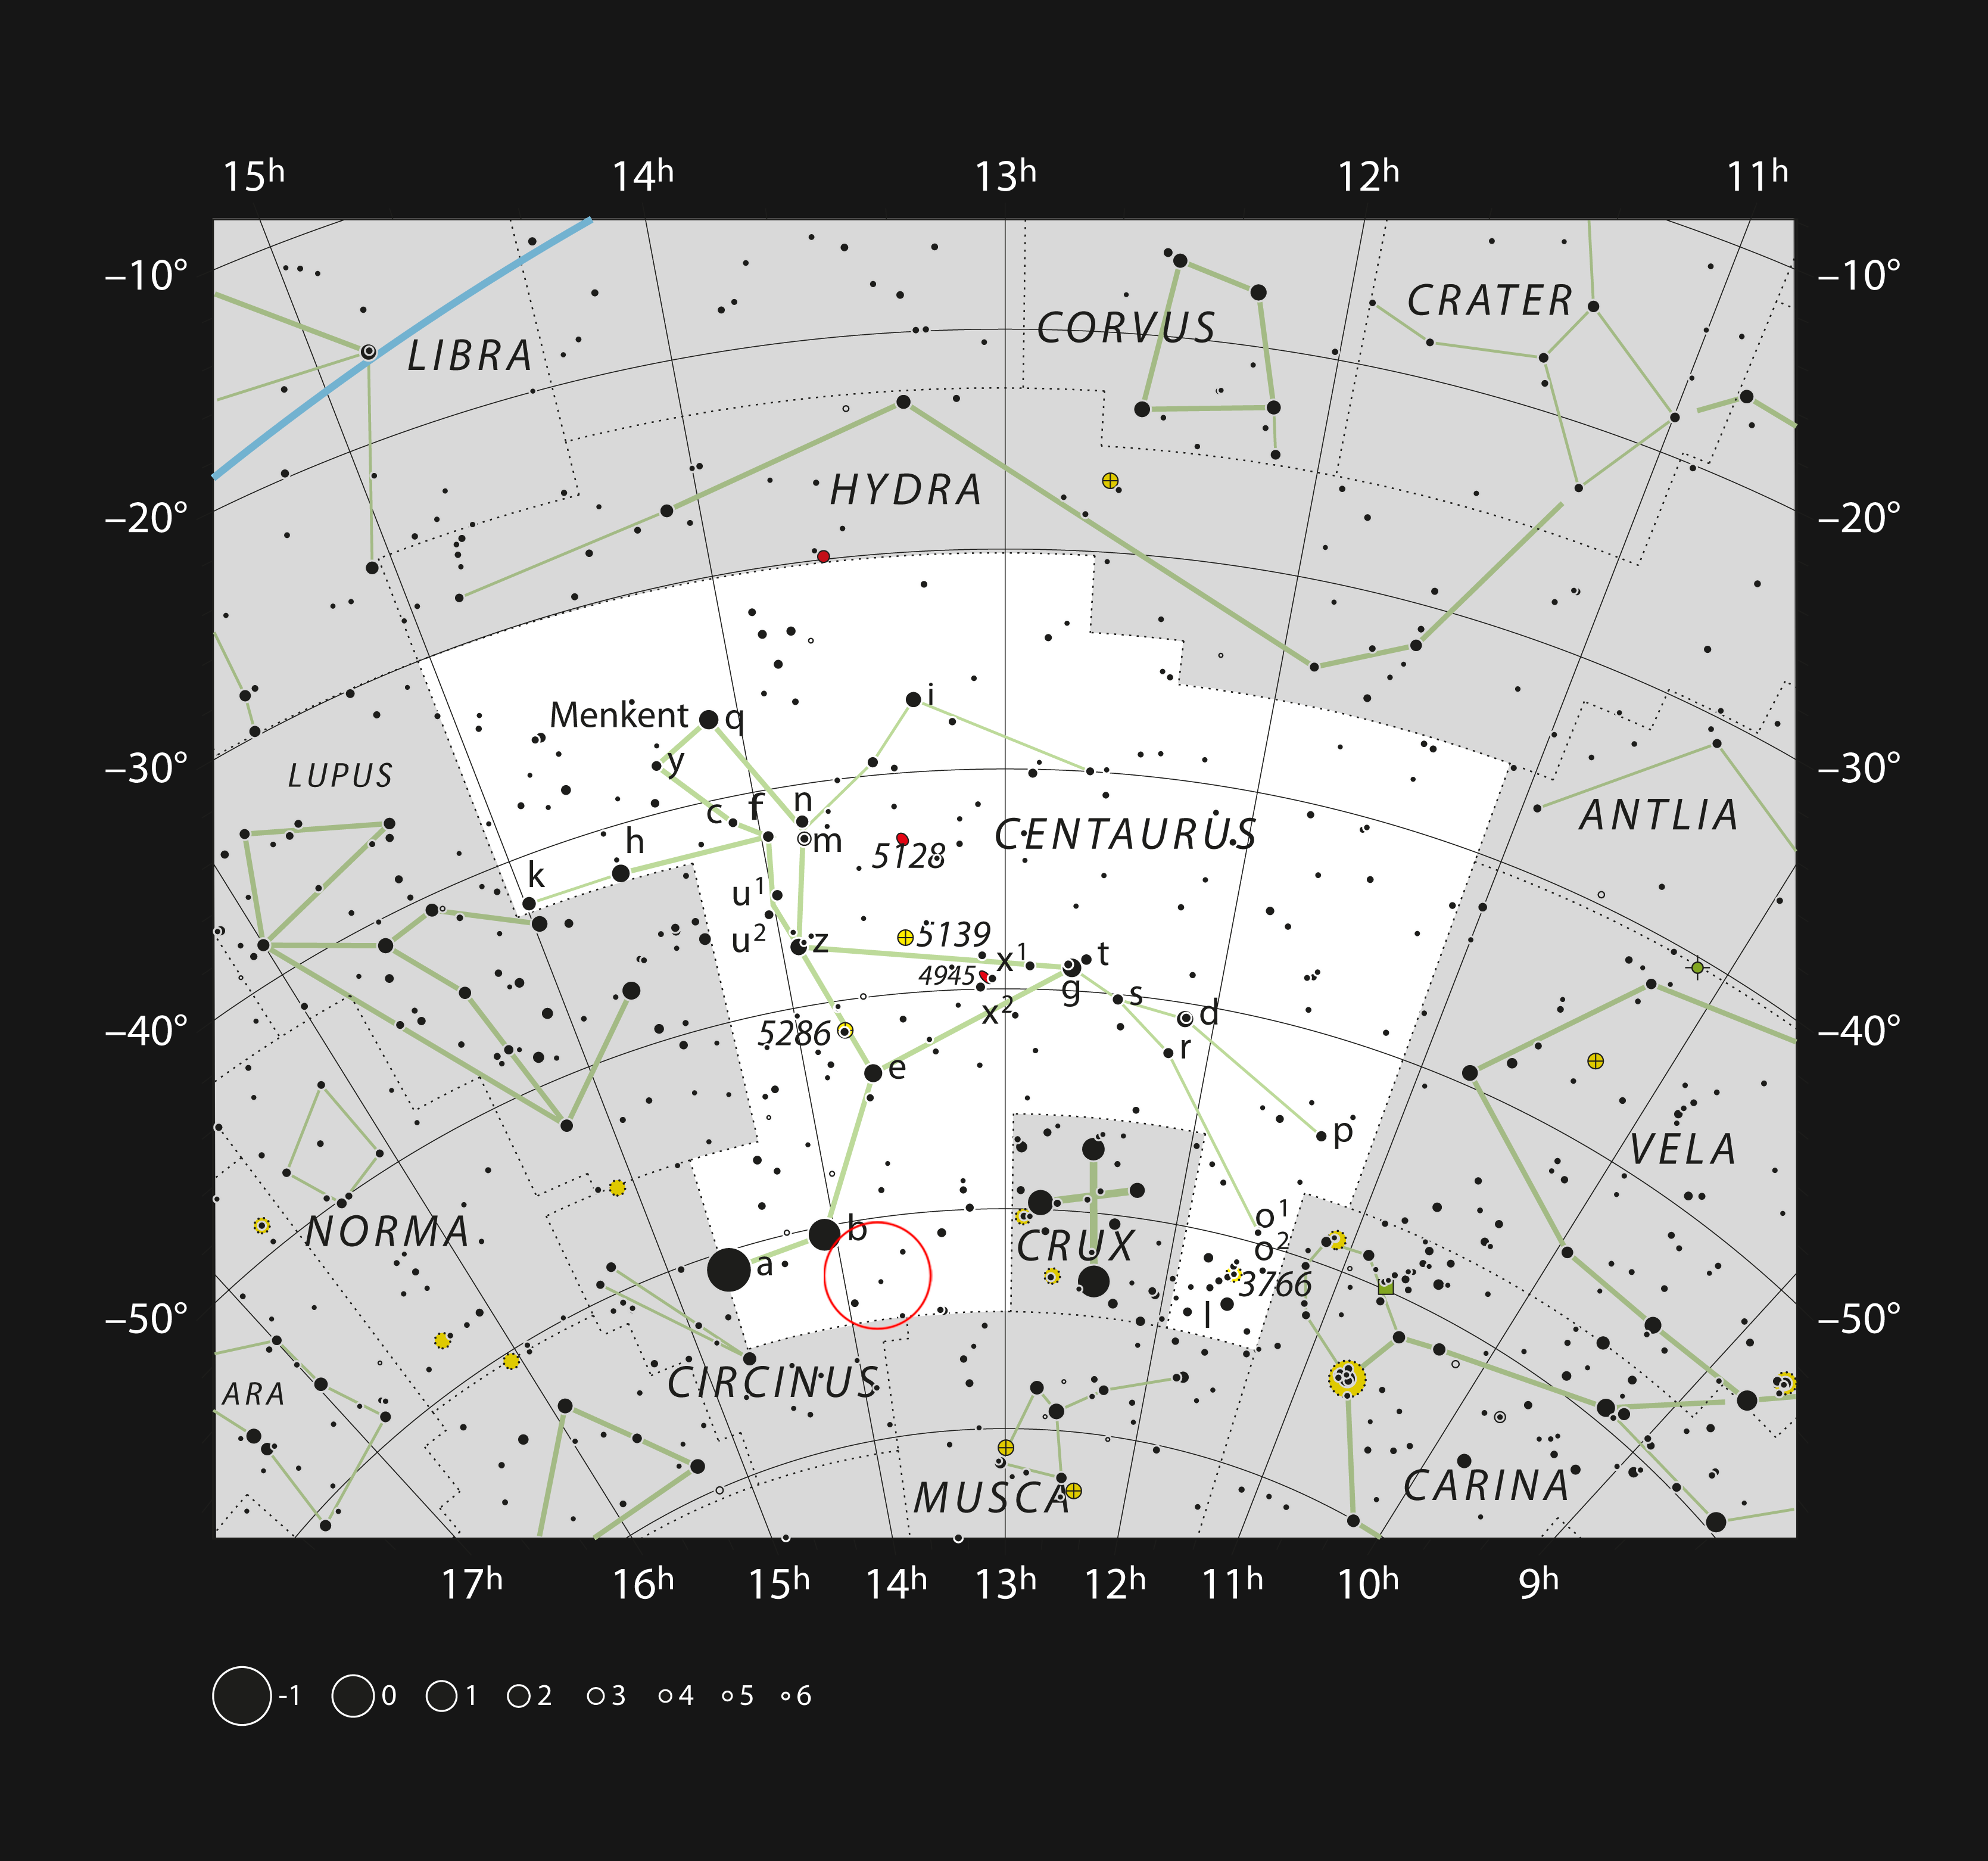

The yellow hypergiant star HR 5171 in the constellation of Centaurus

This chart shows the constellation of Centaurus (The Centaur). Most of the stars that can be seen in a dark sky with the unaided eye are marked. The position of the yellow hypergiant star HR 5171 is marked with a circle. This star can be easily seen with a pair of binoculars.

Credit: ESO, IAU and Sky & Telescope